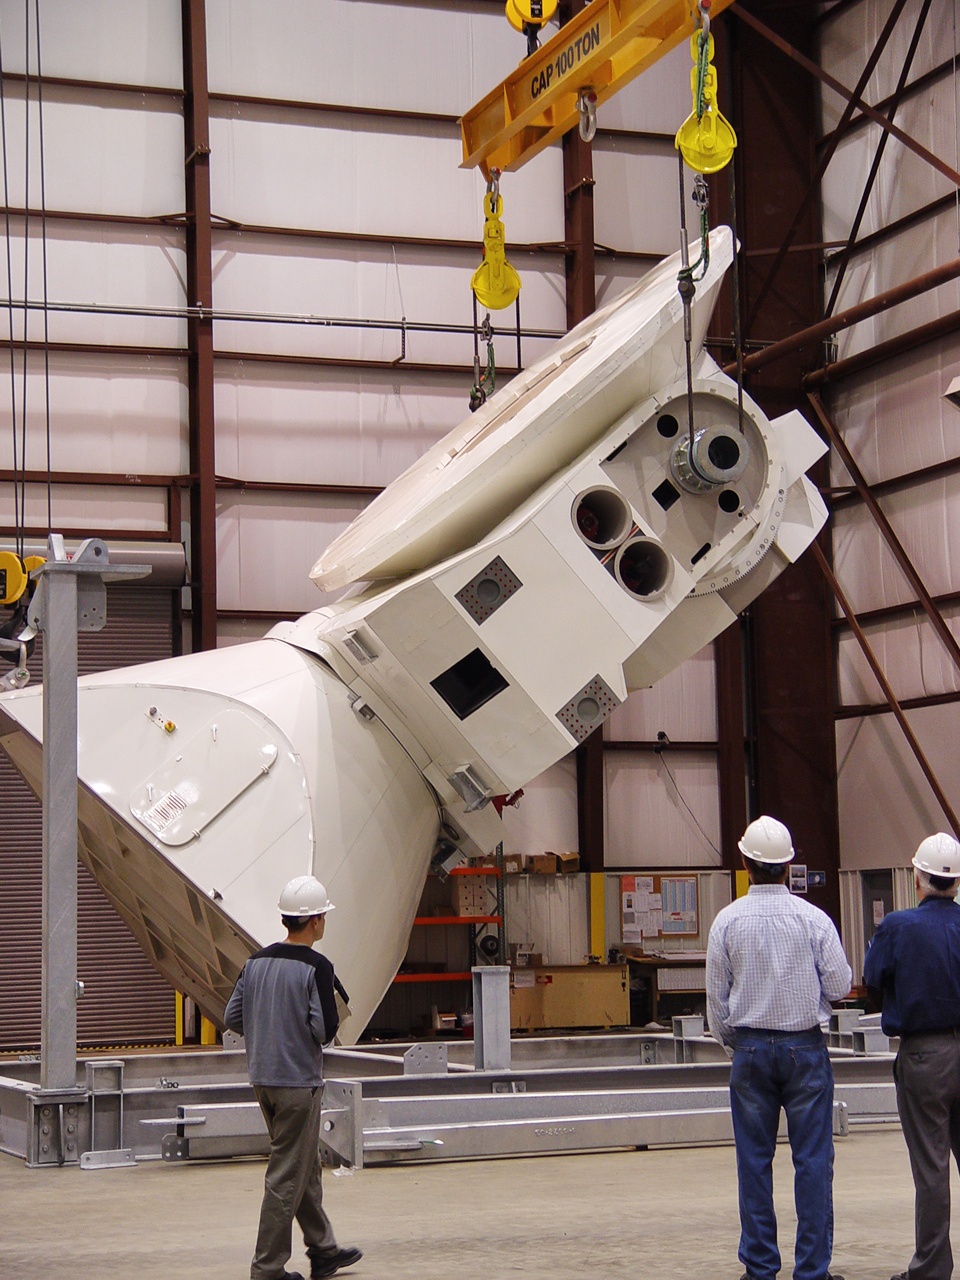

This picture shows the birth of a new antenna

This picture shows the birth of a new antenna for the ALMA Observatory. In the construction hall, high in the Atacama desert, the different parts of the antenna are build together. After the construction is finished, the antenna will be moved out to its final position on the plateau.

Credit: S. Stanghellini (ESO)